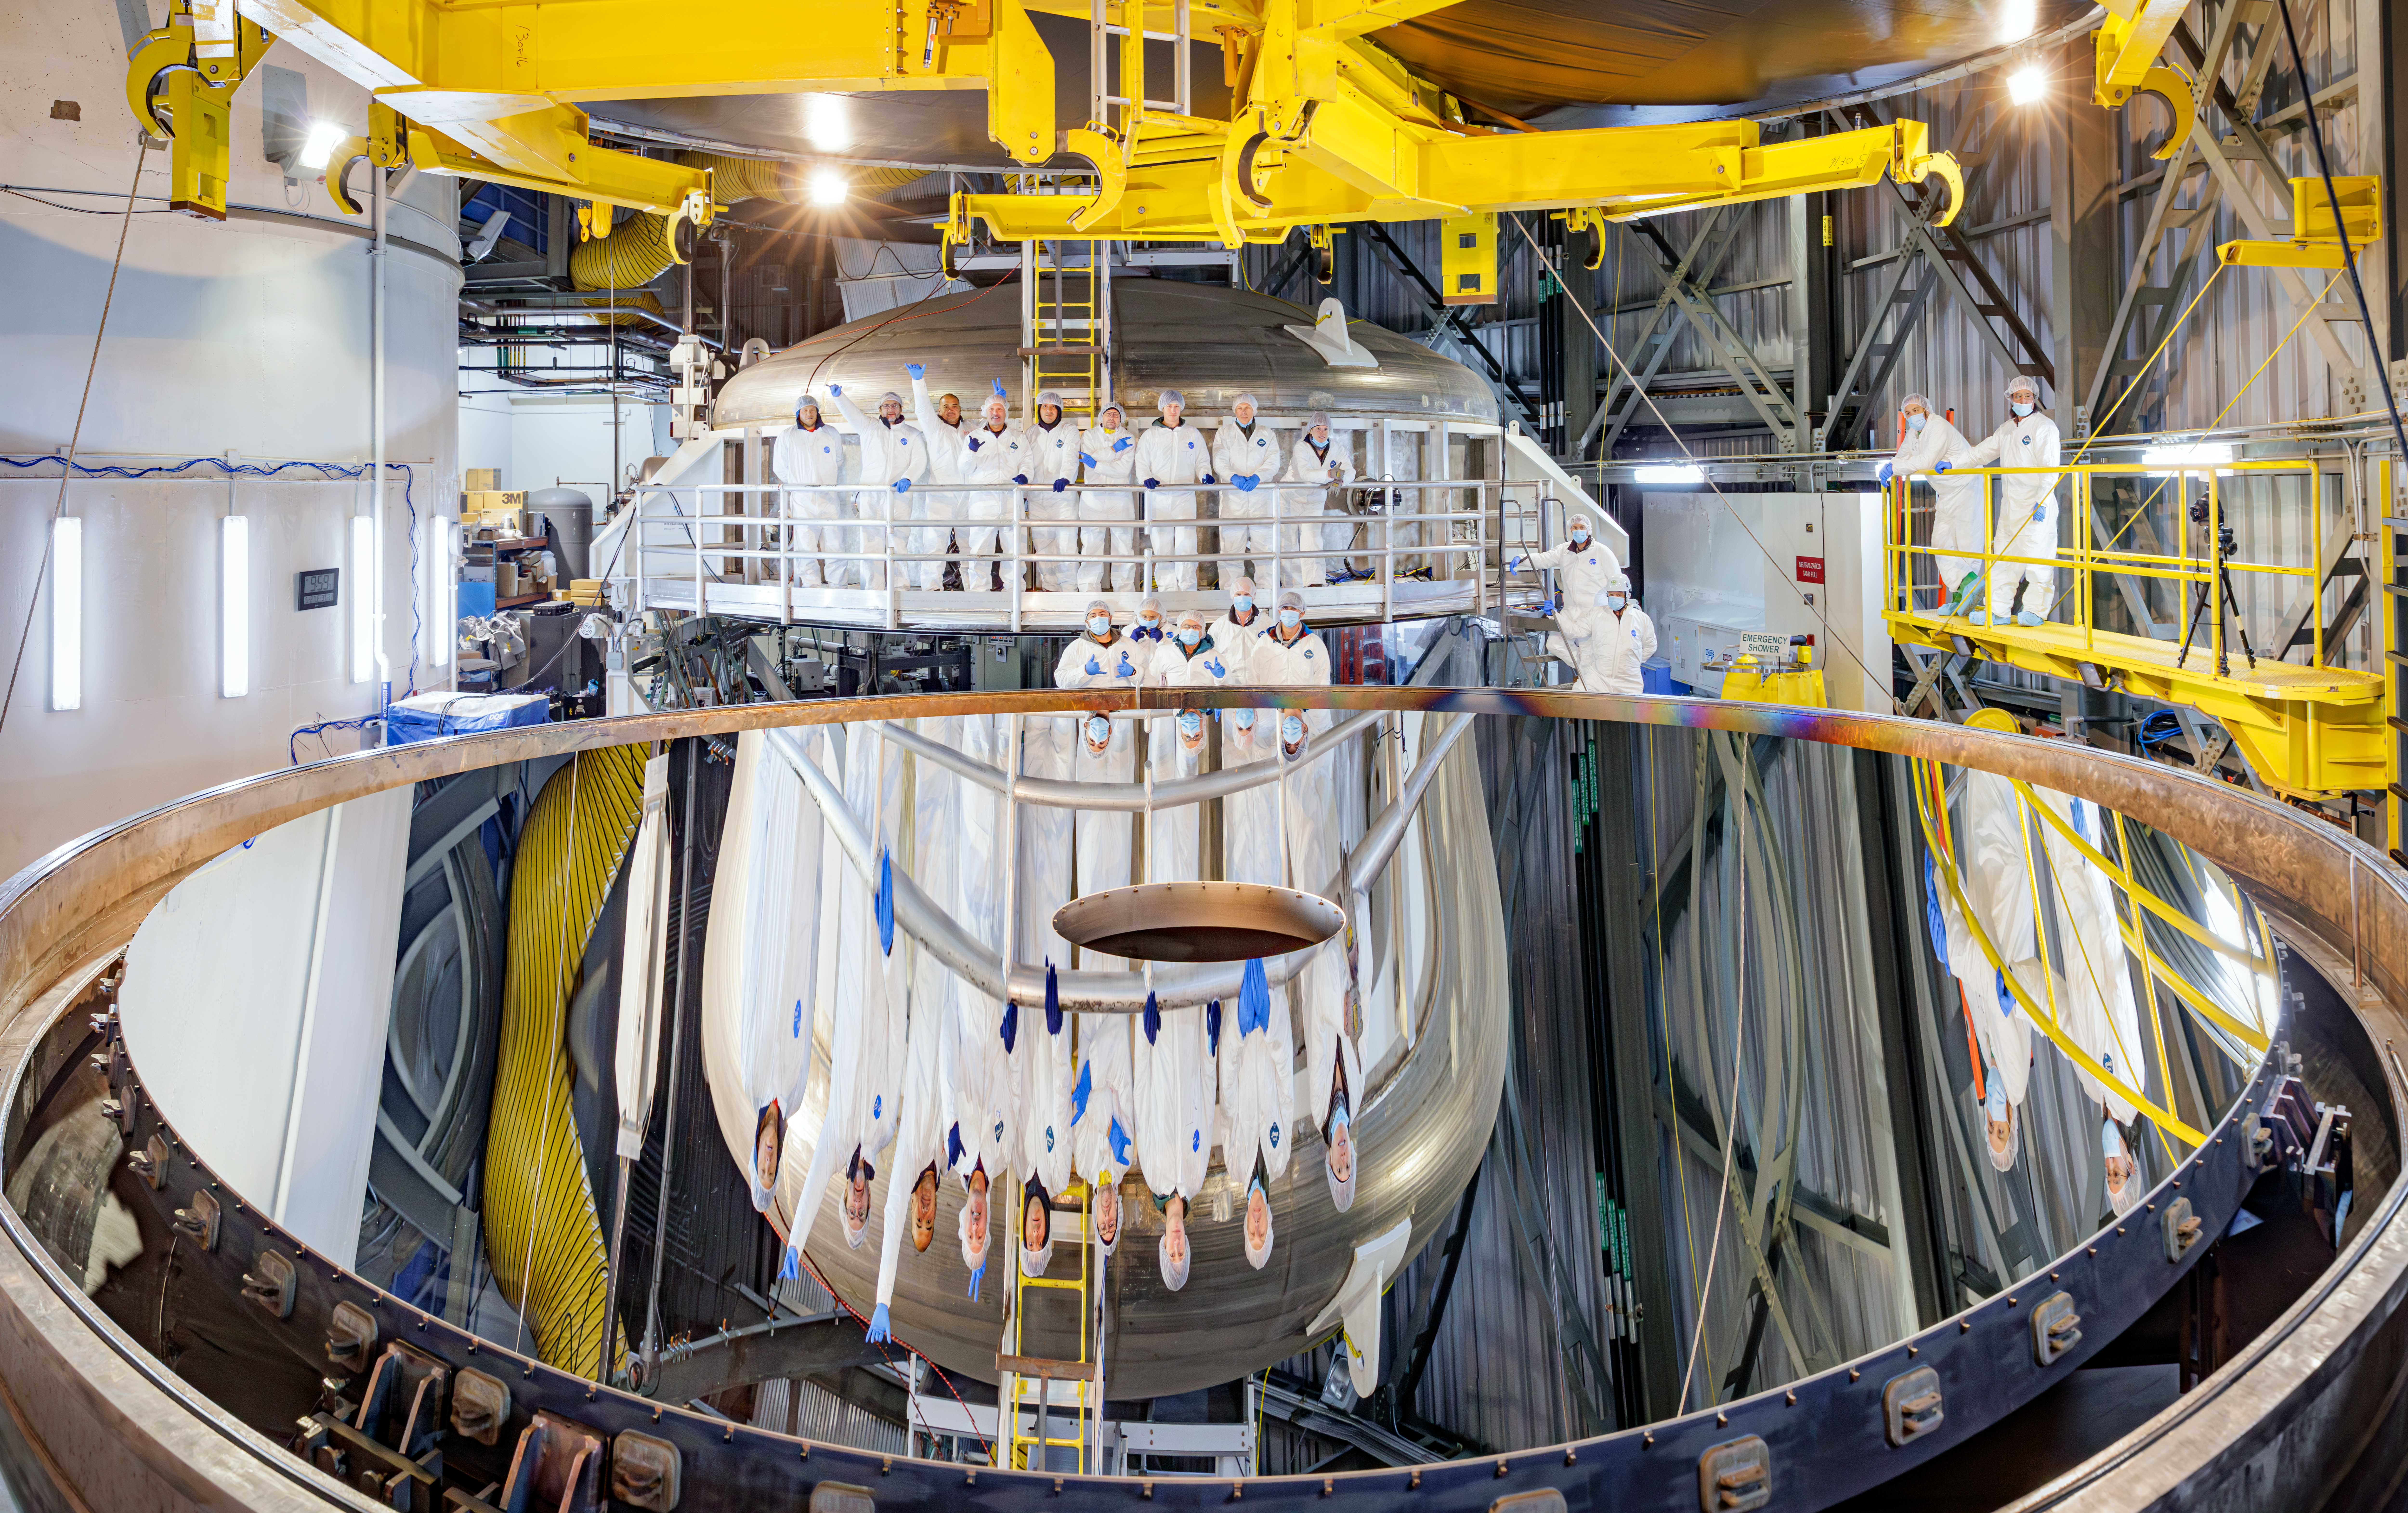

The NOIRLab/Gemini team pose with the newly recoated primary mirror.

The NOIRLab/Gemini team pose with the newly recoated primary mirror. The damaged area can be seen to the left in the photo. It is outside the area collecting light for observations.

Credit: International Gemini Observatory/NOIRLab/NSF/AURA/J. Pollard